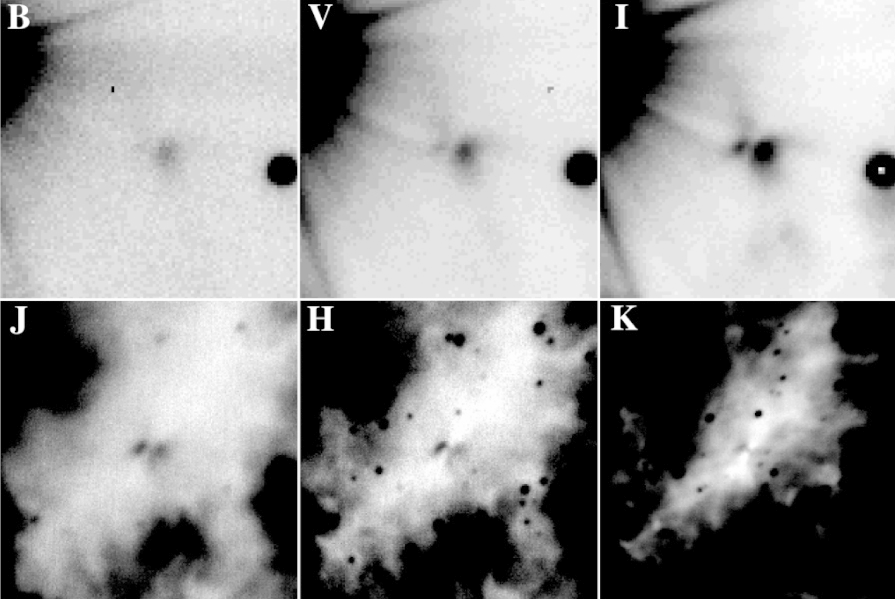

Images of the silhouette disc and the bipolar reflection Nebula

Collection of images of the silhouette disc and, perpendicular to that, the bipolar reflection nebula of a young, massive star in M 17. These images were obtained in different optical and near-infrared wavebands with different instruments: EMMI at the ESO New Technology Telescope on La Silla (top row; wavelengths 0.45 [B-band], 0.55 [V-band], 0.8 µm [I-band], respectively) and ISAAC at the ESO Very Large Telescope on Cerro Paranal (bottom row; 1.25 [J], 1.65 [H] and 2.2 µm [K]). All images are centred on the central massive protostar and cover an area of 30 x 30 square arcsec, corresponding to 1.0 x 1.0 square light-years at the distance of M 17 (about 7,000 light-years). The obscuration diminishes with increasing wavelength and the background emission of the H II region becomes more and more evident (represented by entirely black colours at K).

Credit: ESO